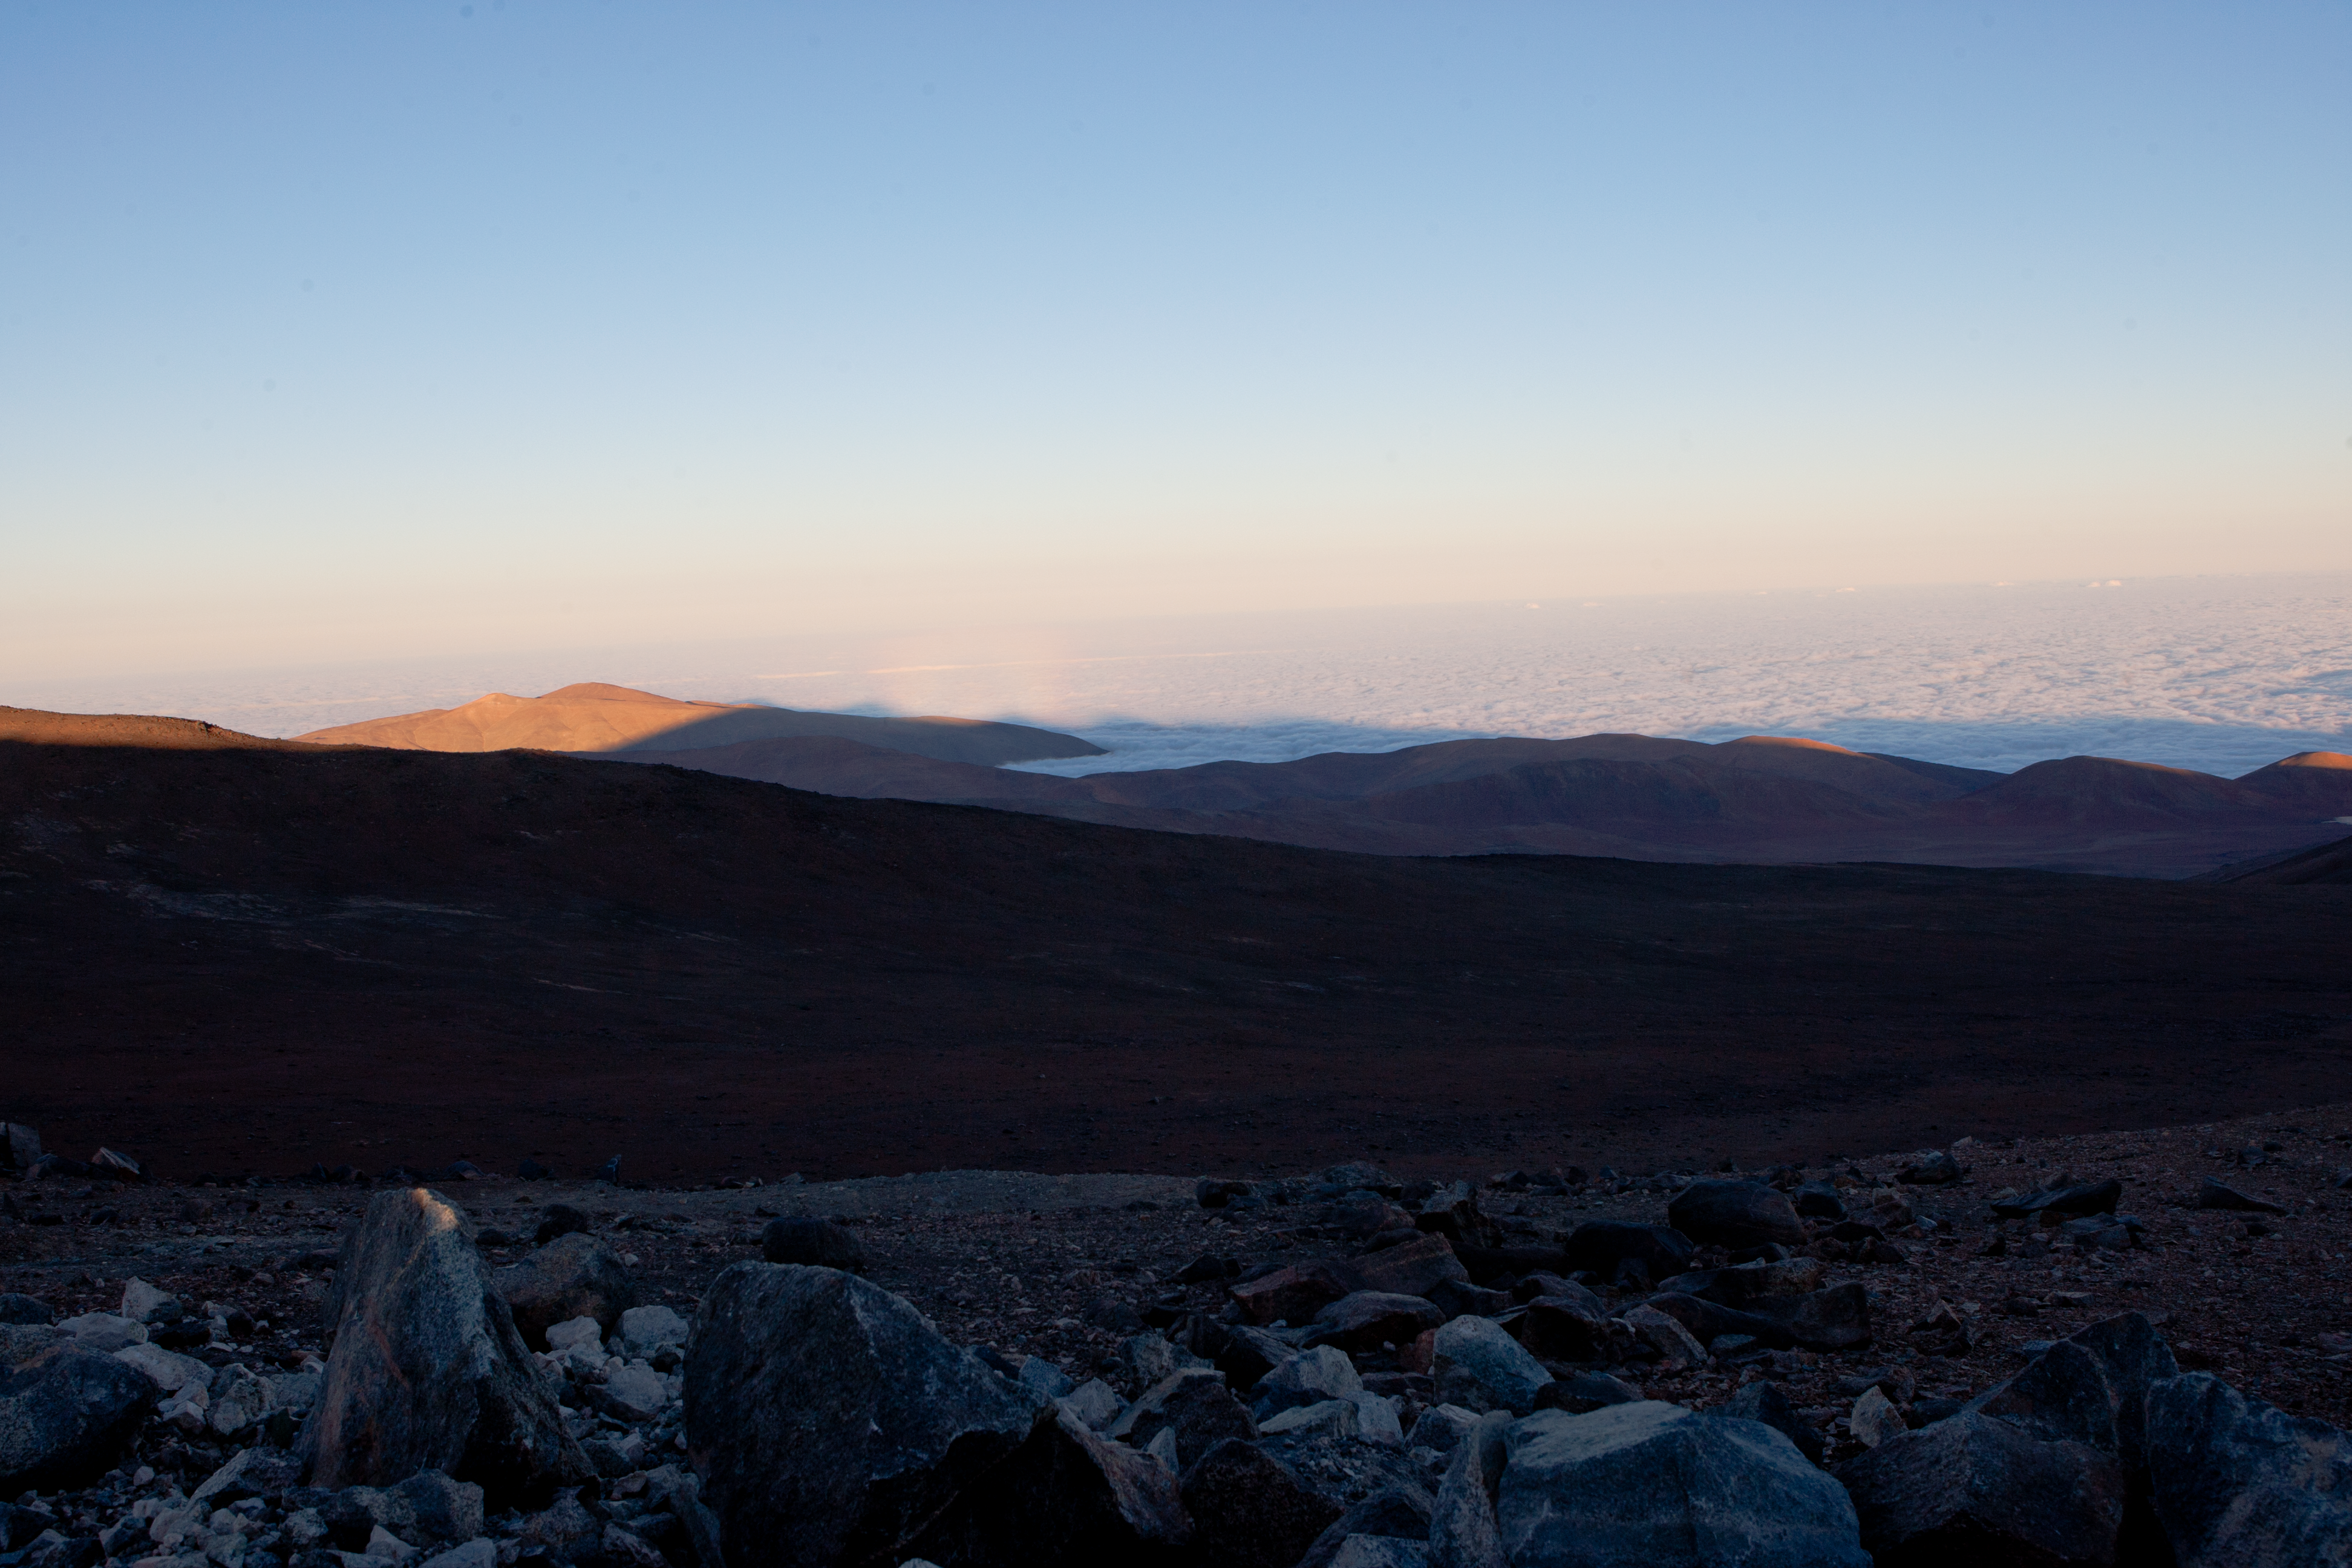

View from Paranal

Landscape photo from Cerro Paranal, home of the Very Large Telescope.

Credit: ESO